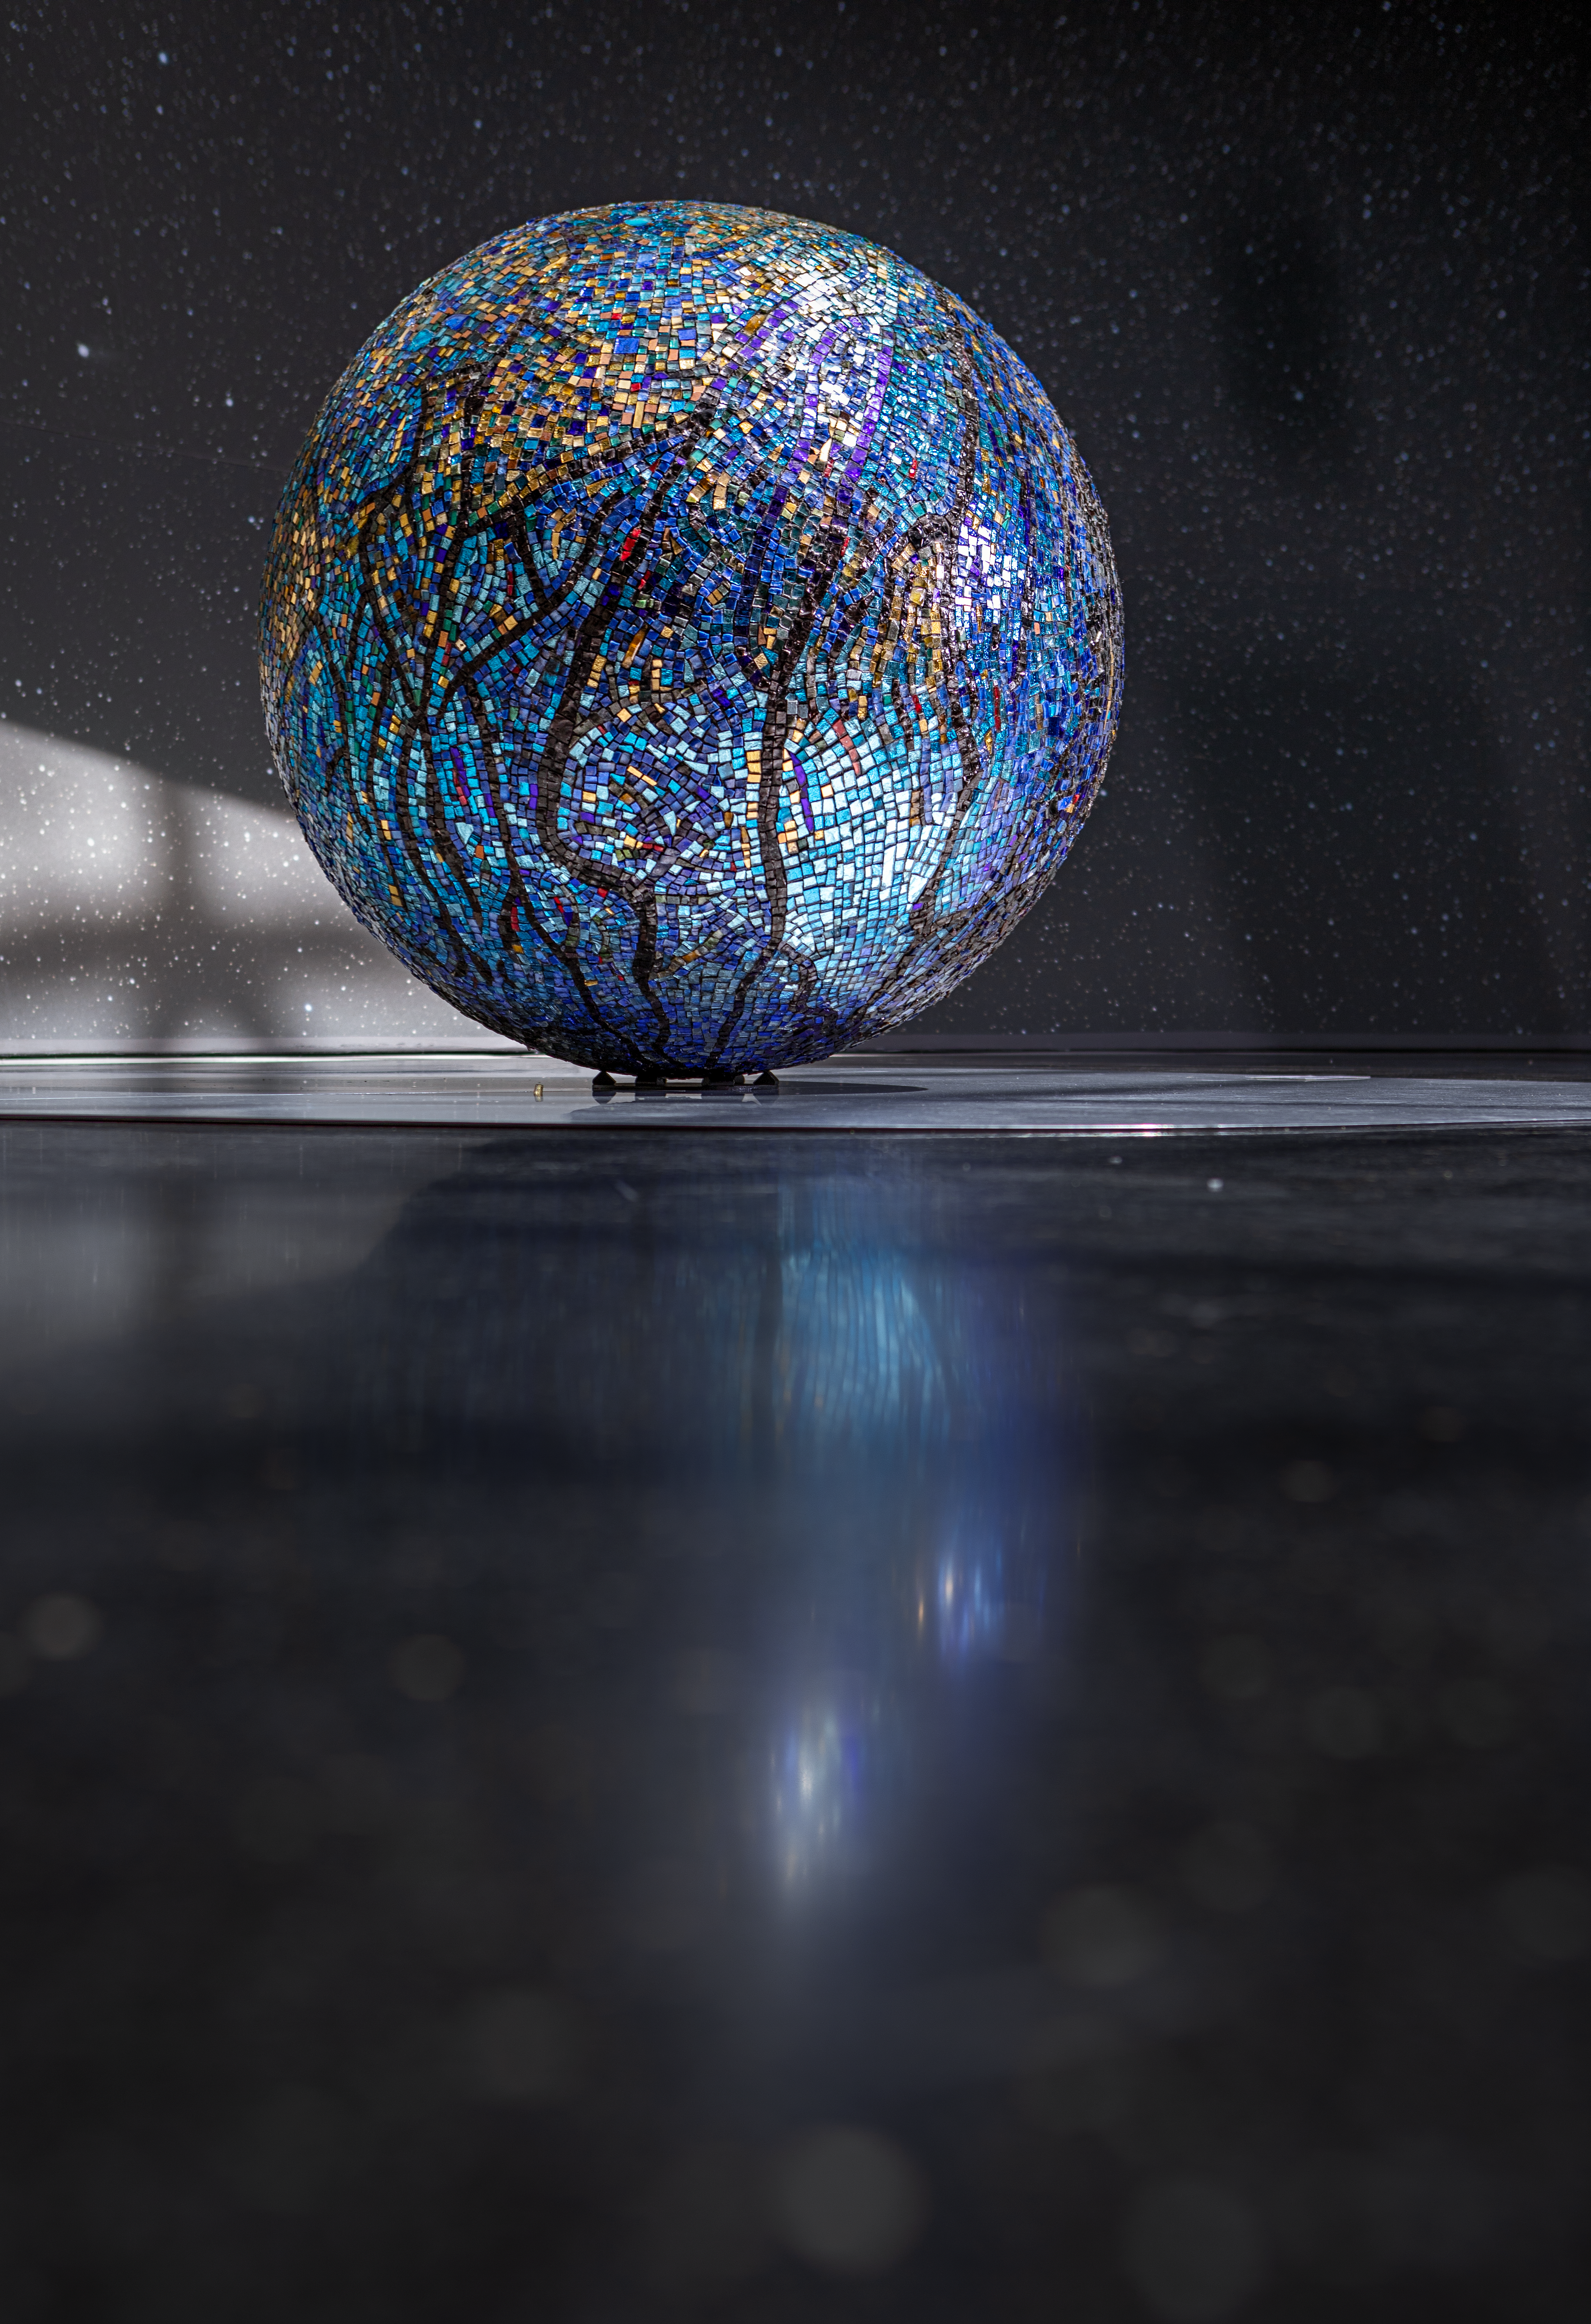

Spherical art

This beautiful blue globe created by M-L Tadesi is displayed in the ESO Supernova Planetarium & Visitor Centre as part of the Our Place in Space exhibition

The exhibition will be on display from 17 May to 2 September 2018 and will showcase art and science inspired by the spectacular images of the NASA/ESA Hubble Space Telescope.

Credit: ESO/M. Zamani